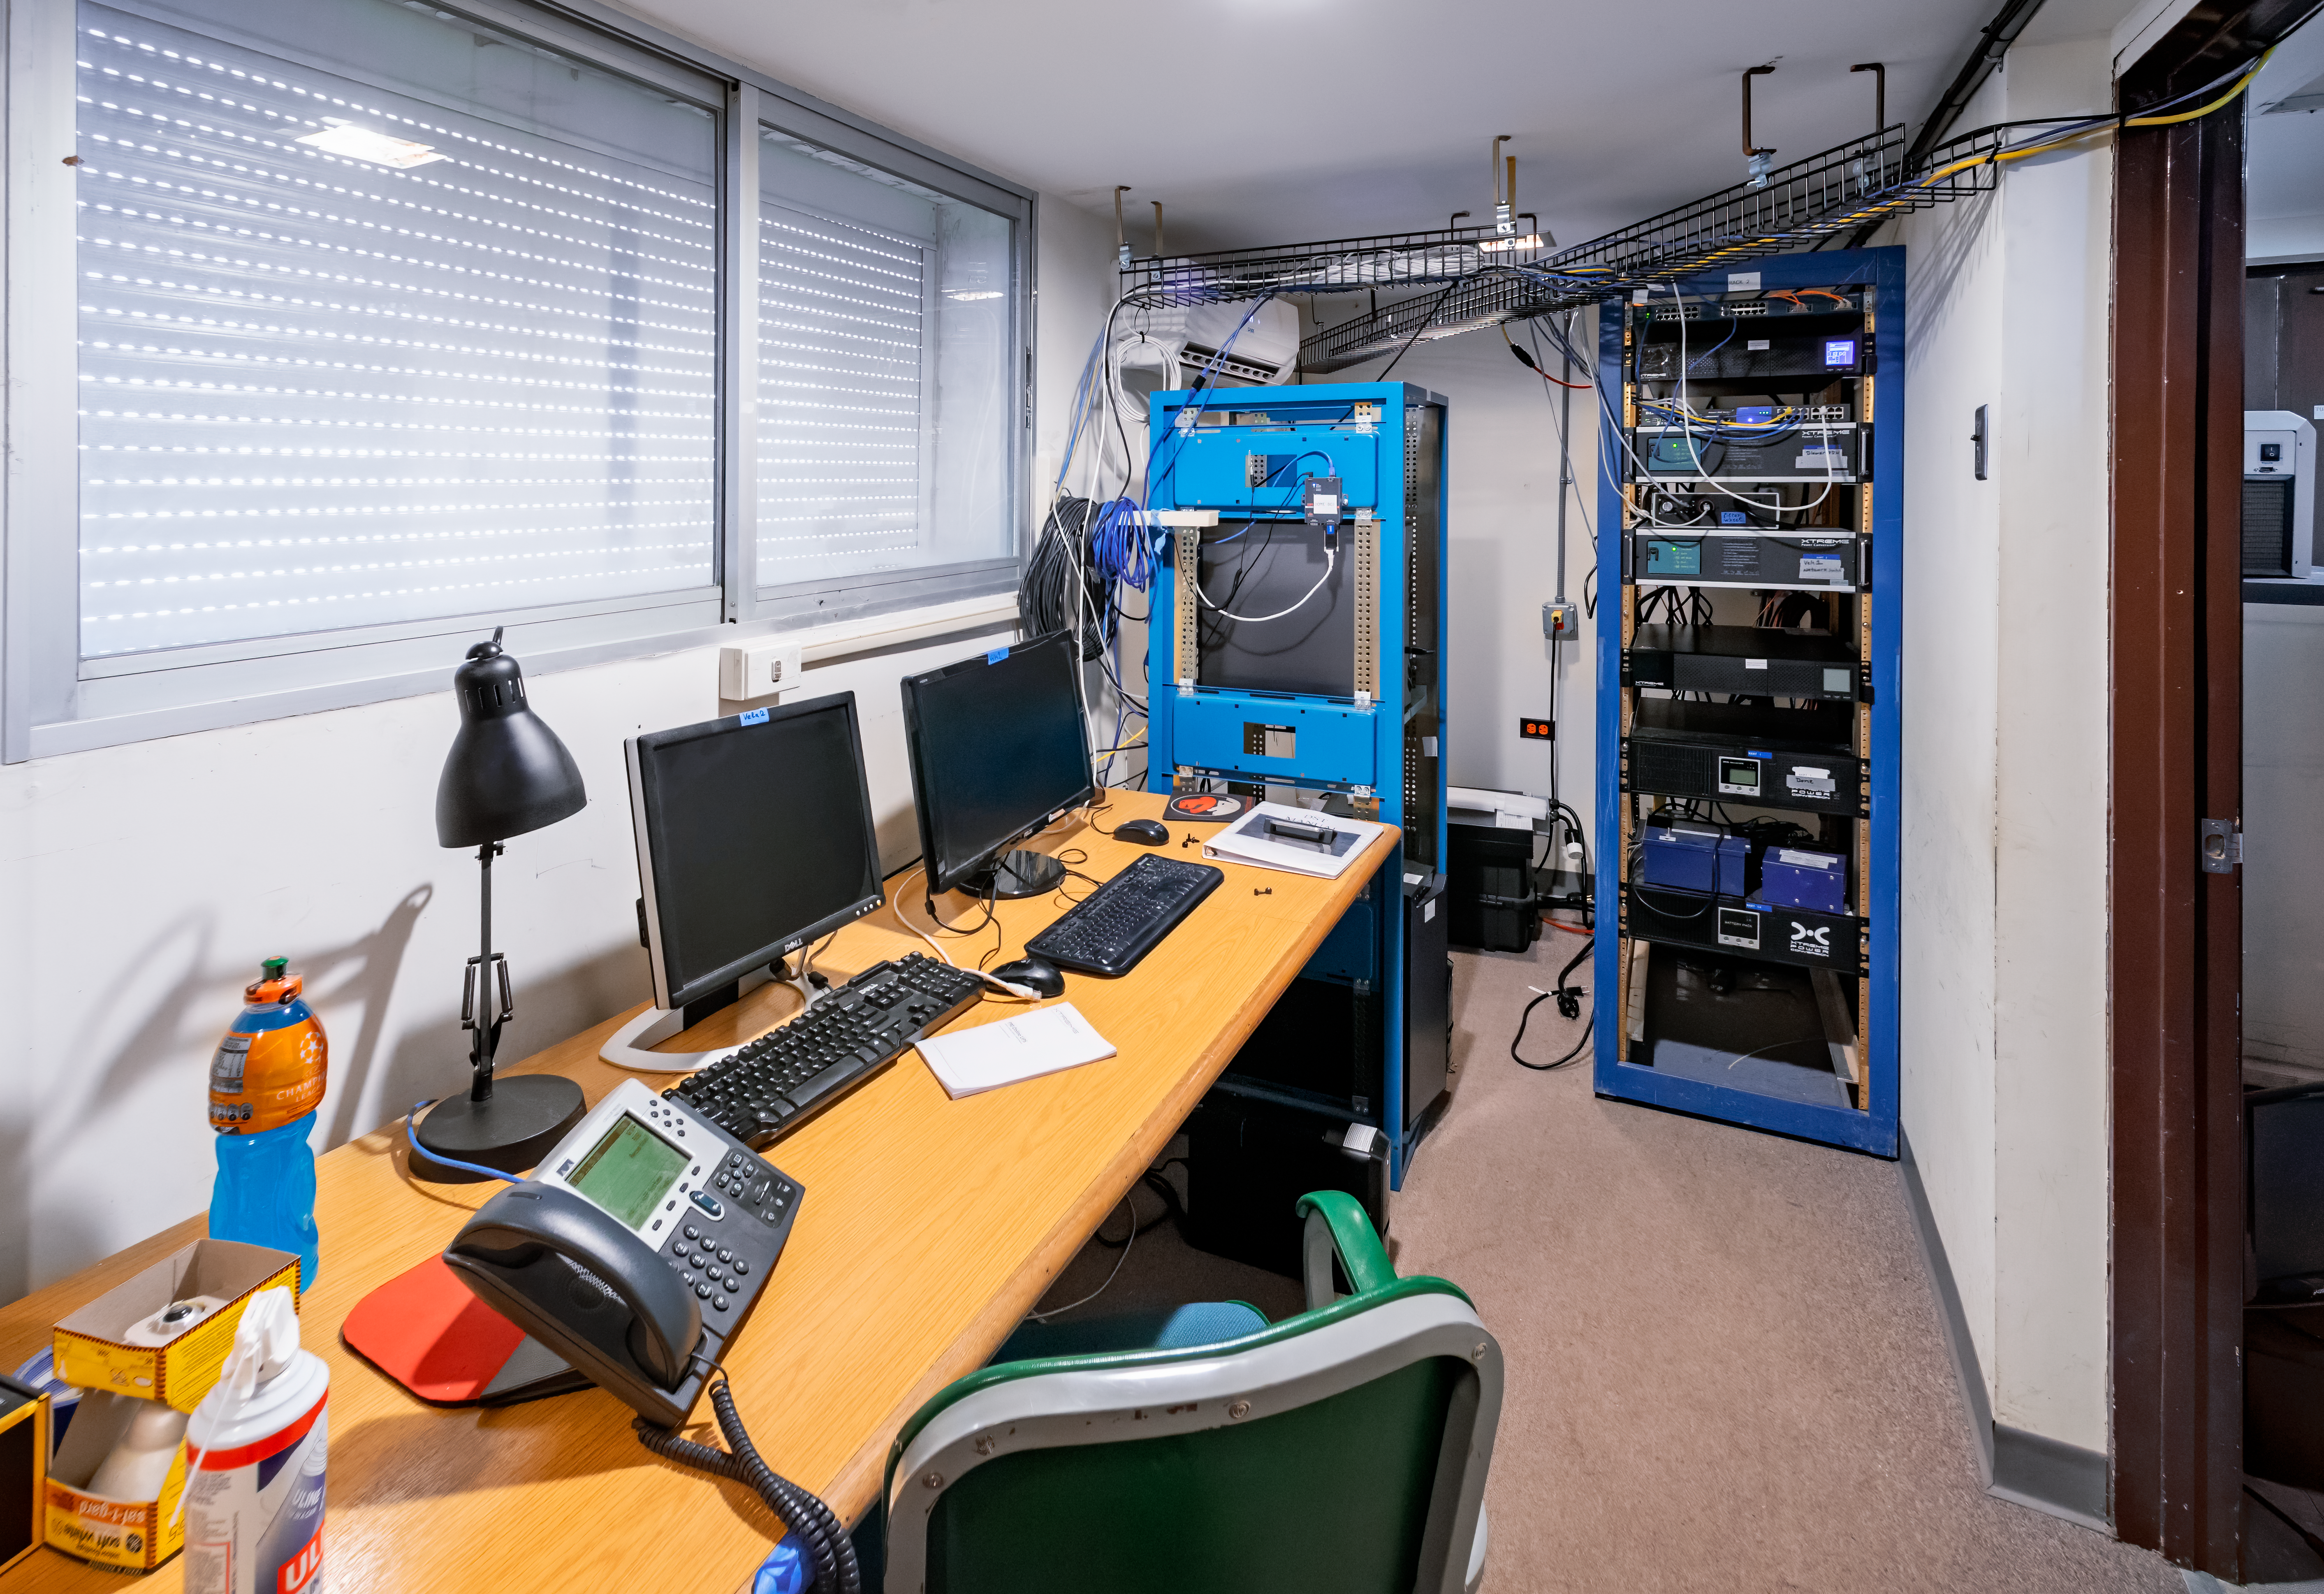

USNO Deep South Telescope Control Room

This is the control room for the USNO Deep South Telescope at Cerro Tololo Inter-American Observatory in Chile.

Credit: CTIO/NOIRLab/NSF/AURA